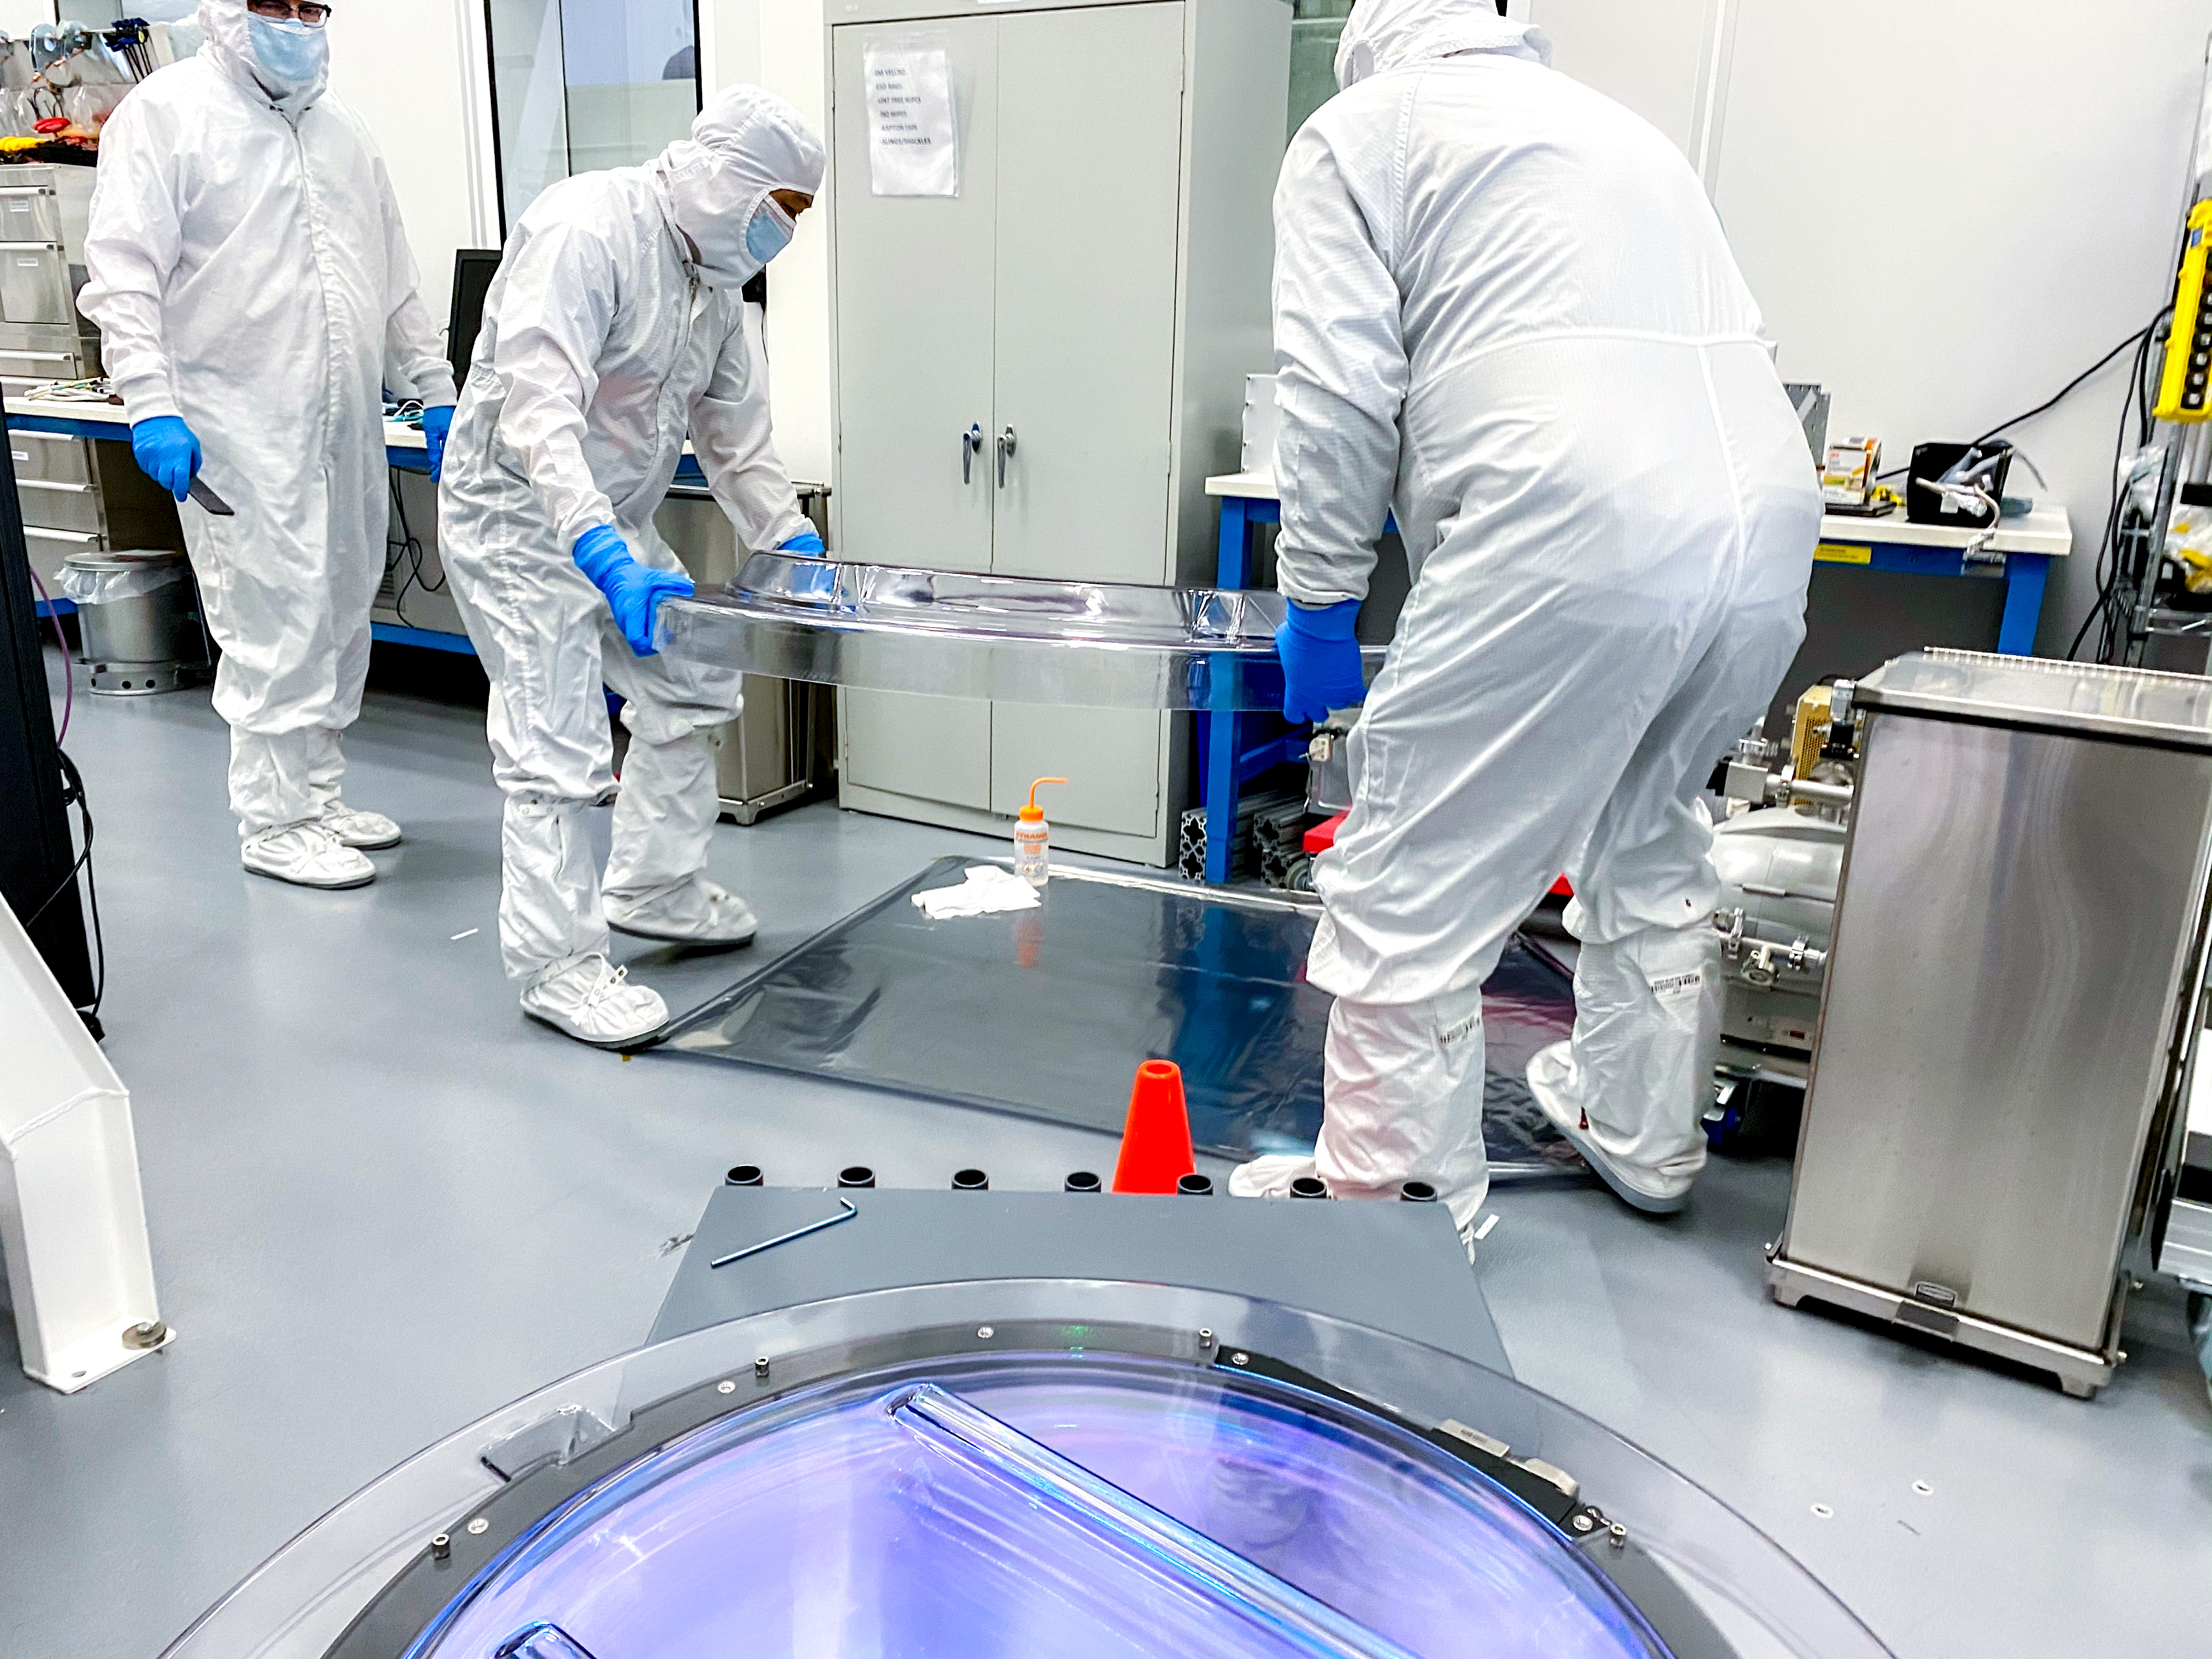

Rubin r-band filter

The first completed filter for the Rubin Observatory LSST Camera has arrived at SLAC National Accelerator Laboratory.The r-band filter was delivered to SLAC on March 12th, marking an exciting milestone for the LSST Camera team.

Credit: Travis Lange/SLAC National Accelerator Laboratory